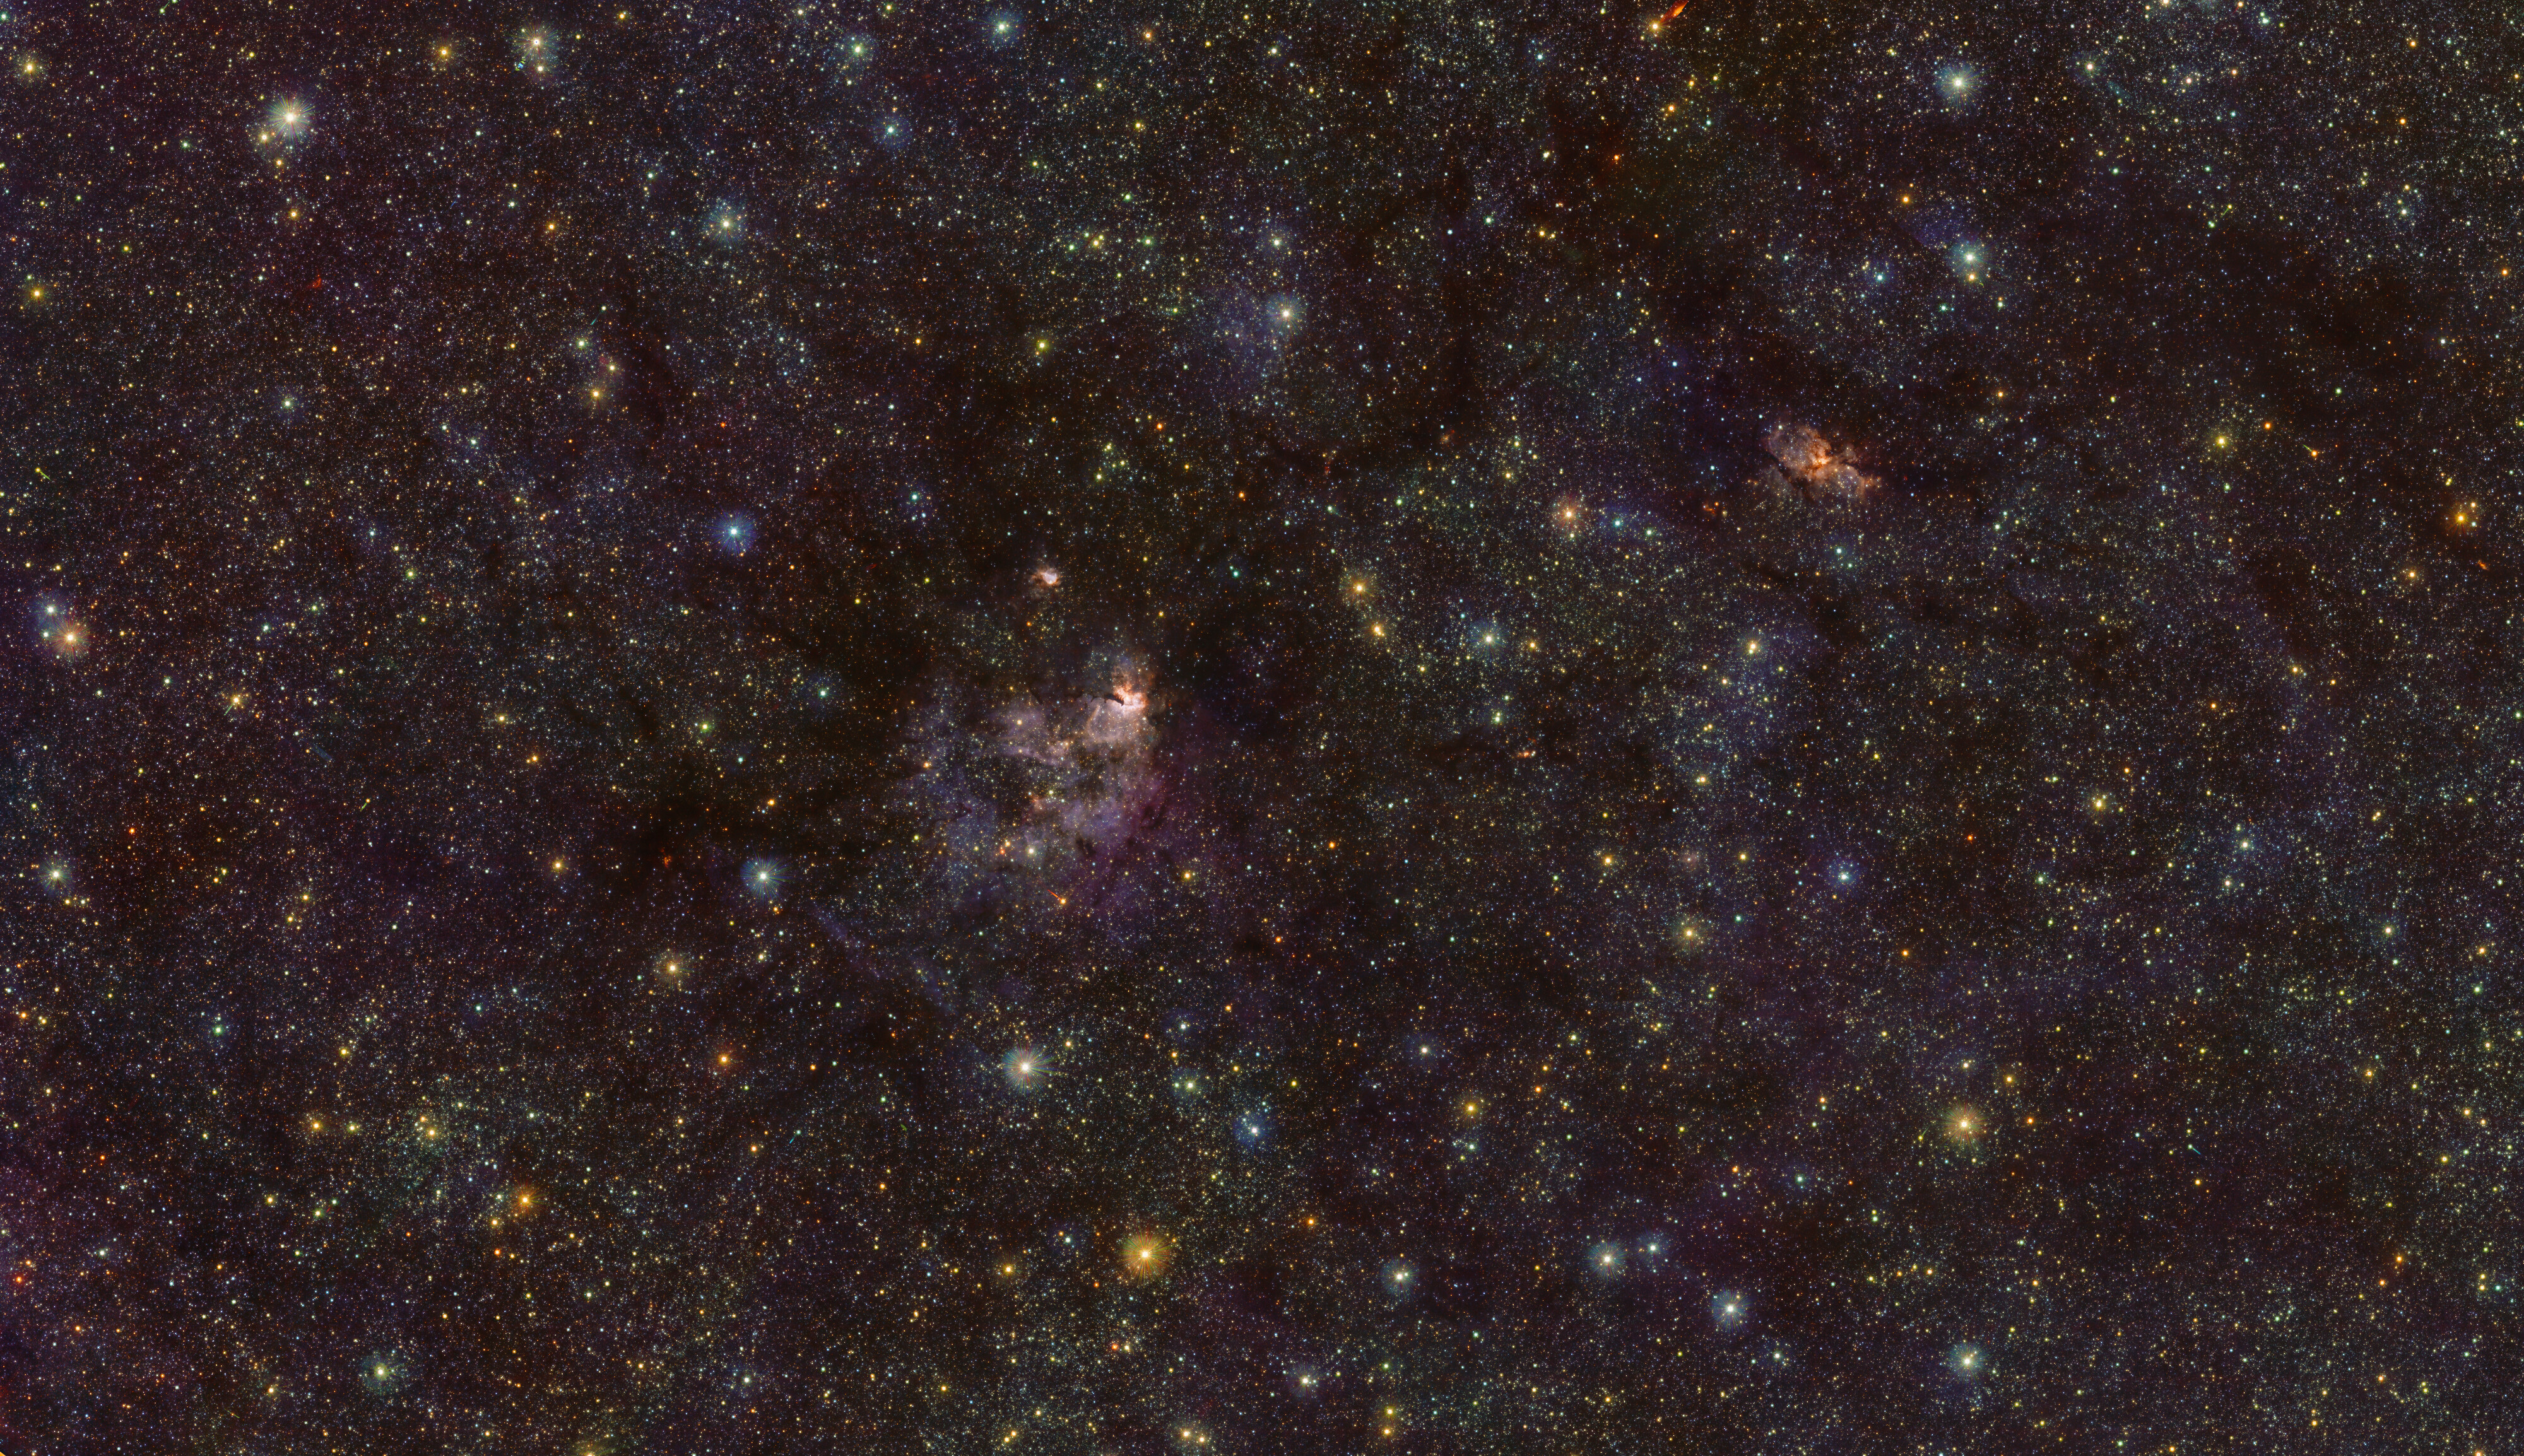

The RCW 94/95 nebulae infrared light

This image shows the nebulae RCW 94 (right) and RCW 95 (centre) in infrared light, as seen by ESO’s Visible and Infrared Survey Telescope for Astronomy (VISTA) at the Paranal Observatory in Chile.

Credit: ESO/VVV team